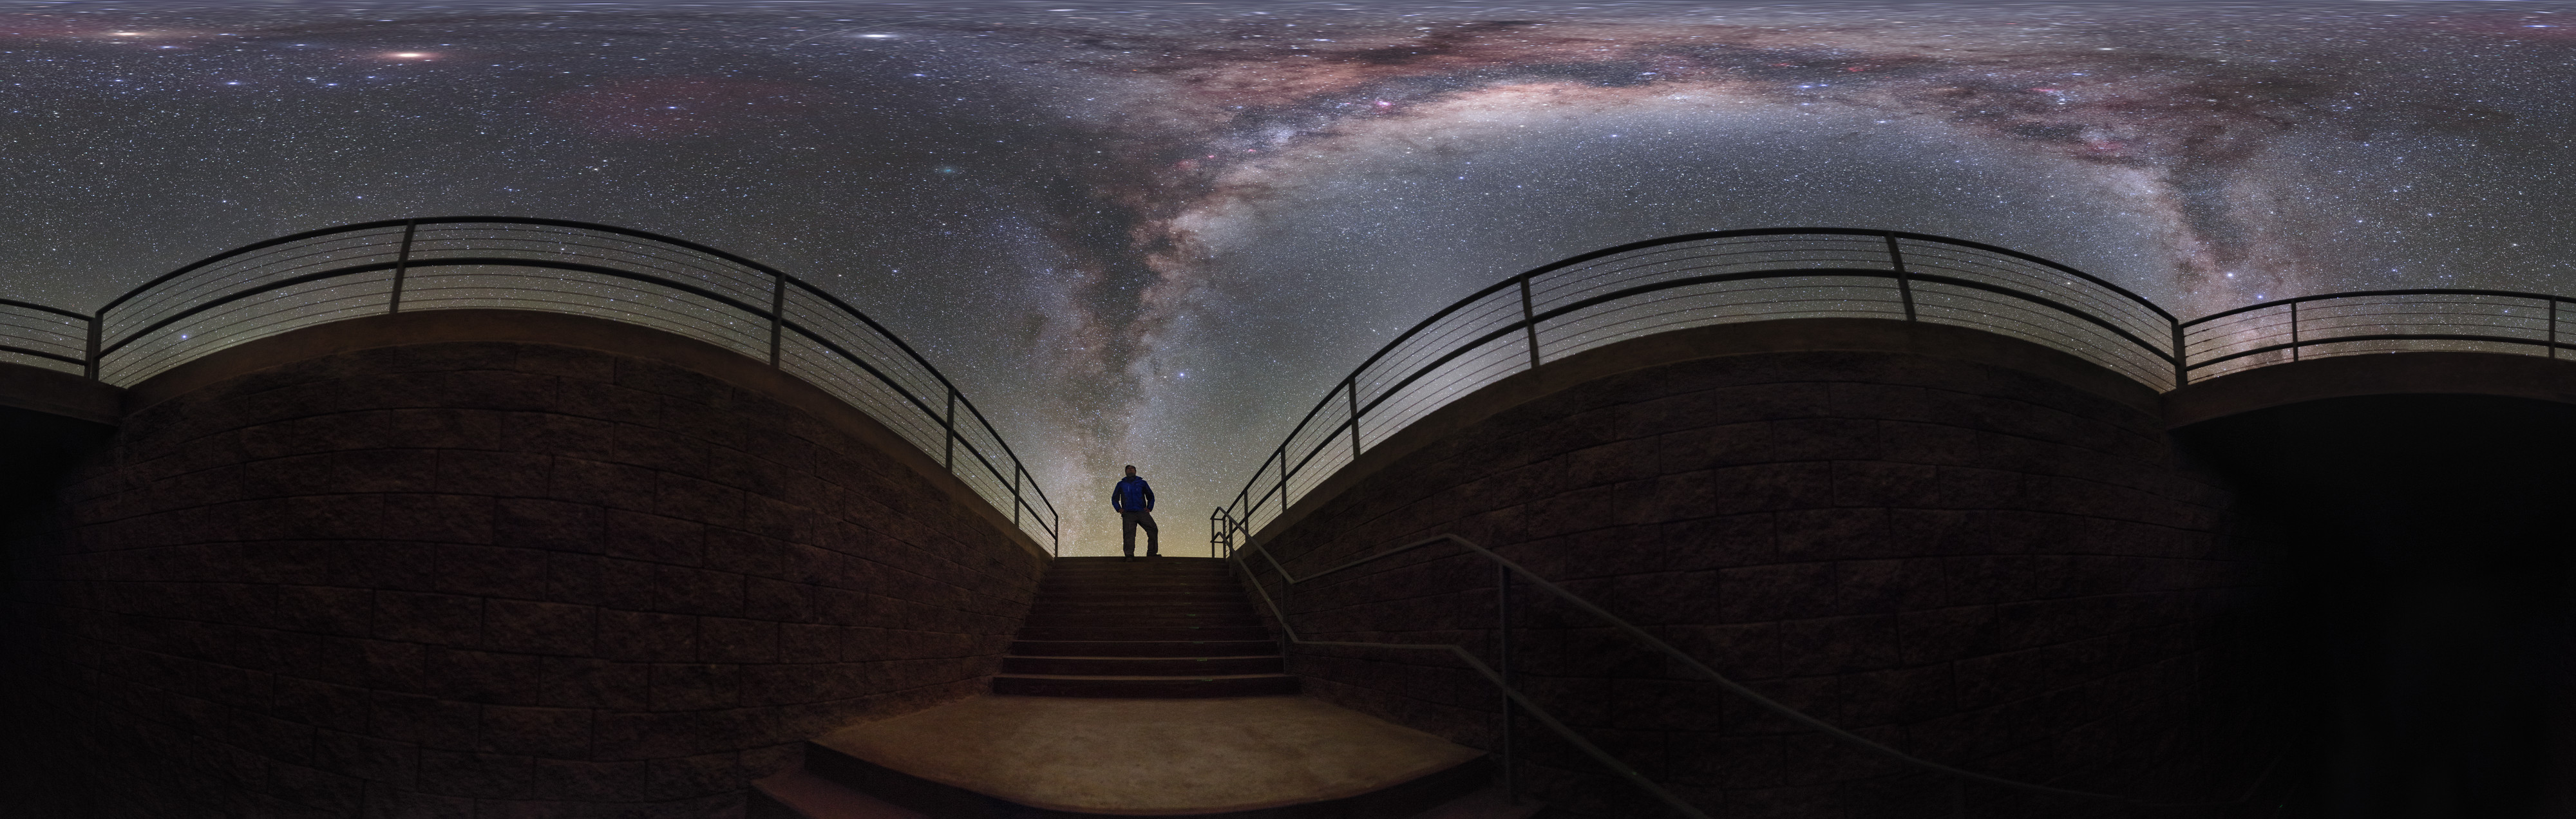

Milky Way at the Residencia (Equirectangular)

ESO Photo Ambassador Petr Horálek captured the Milky Way Galaxy framed by a stairwell at ESO's Paranal Residencia, putting the viewer under the spectacular sky seen almost overnight in the Atacama Desert.

Credit: P. Horálek/ESO